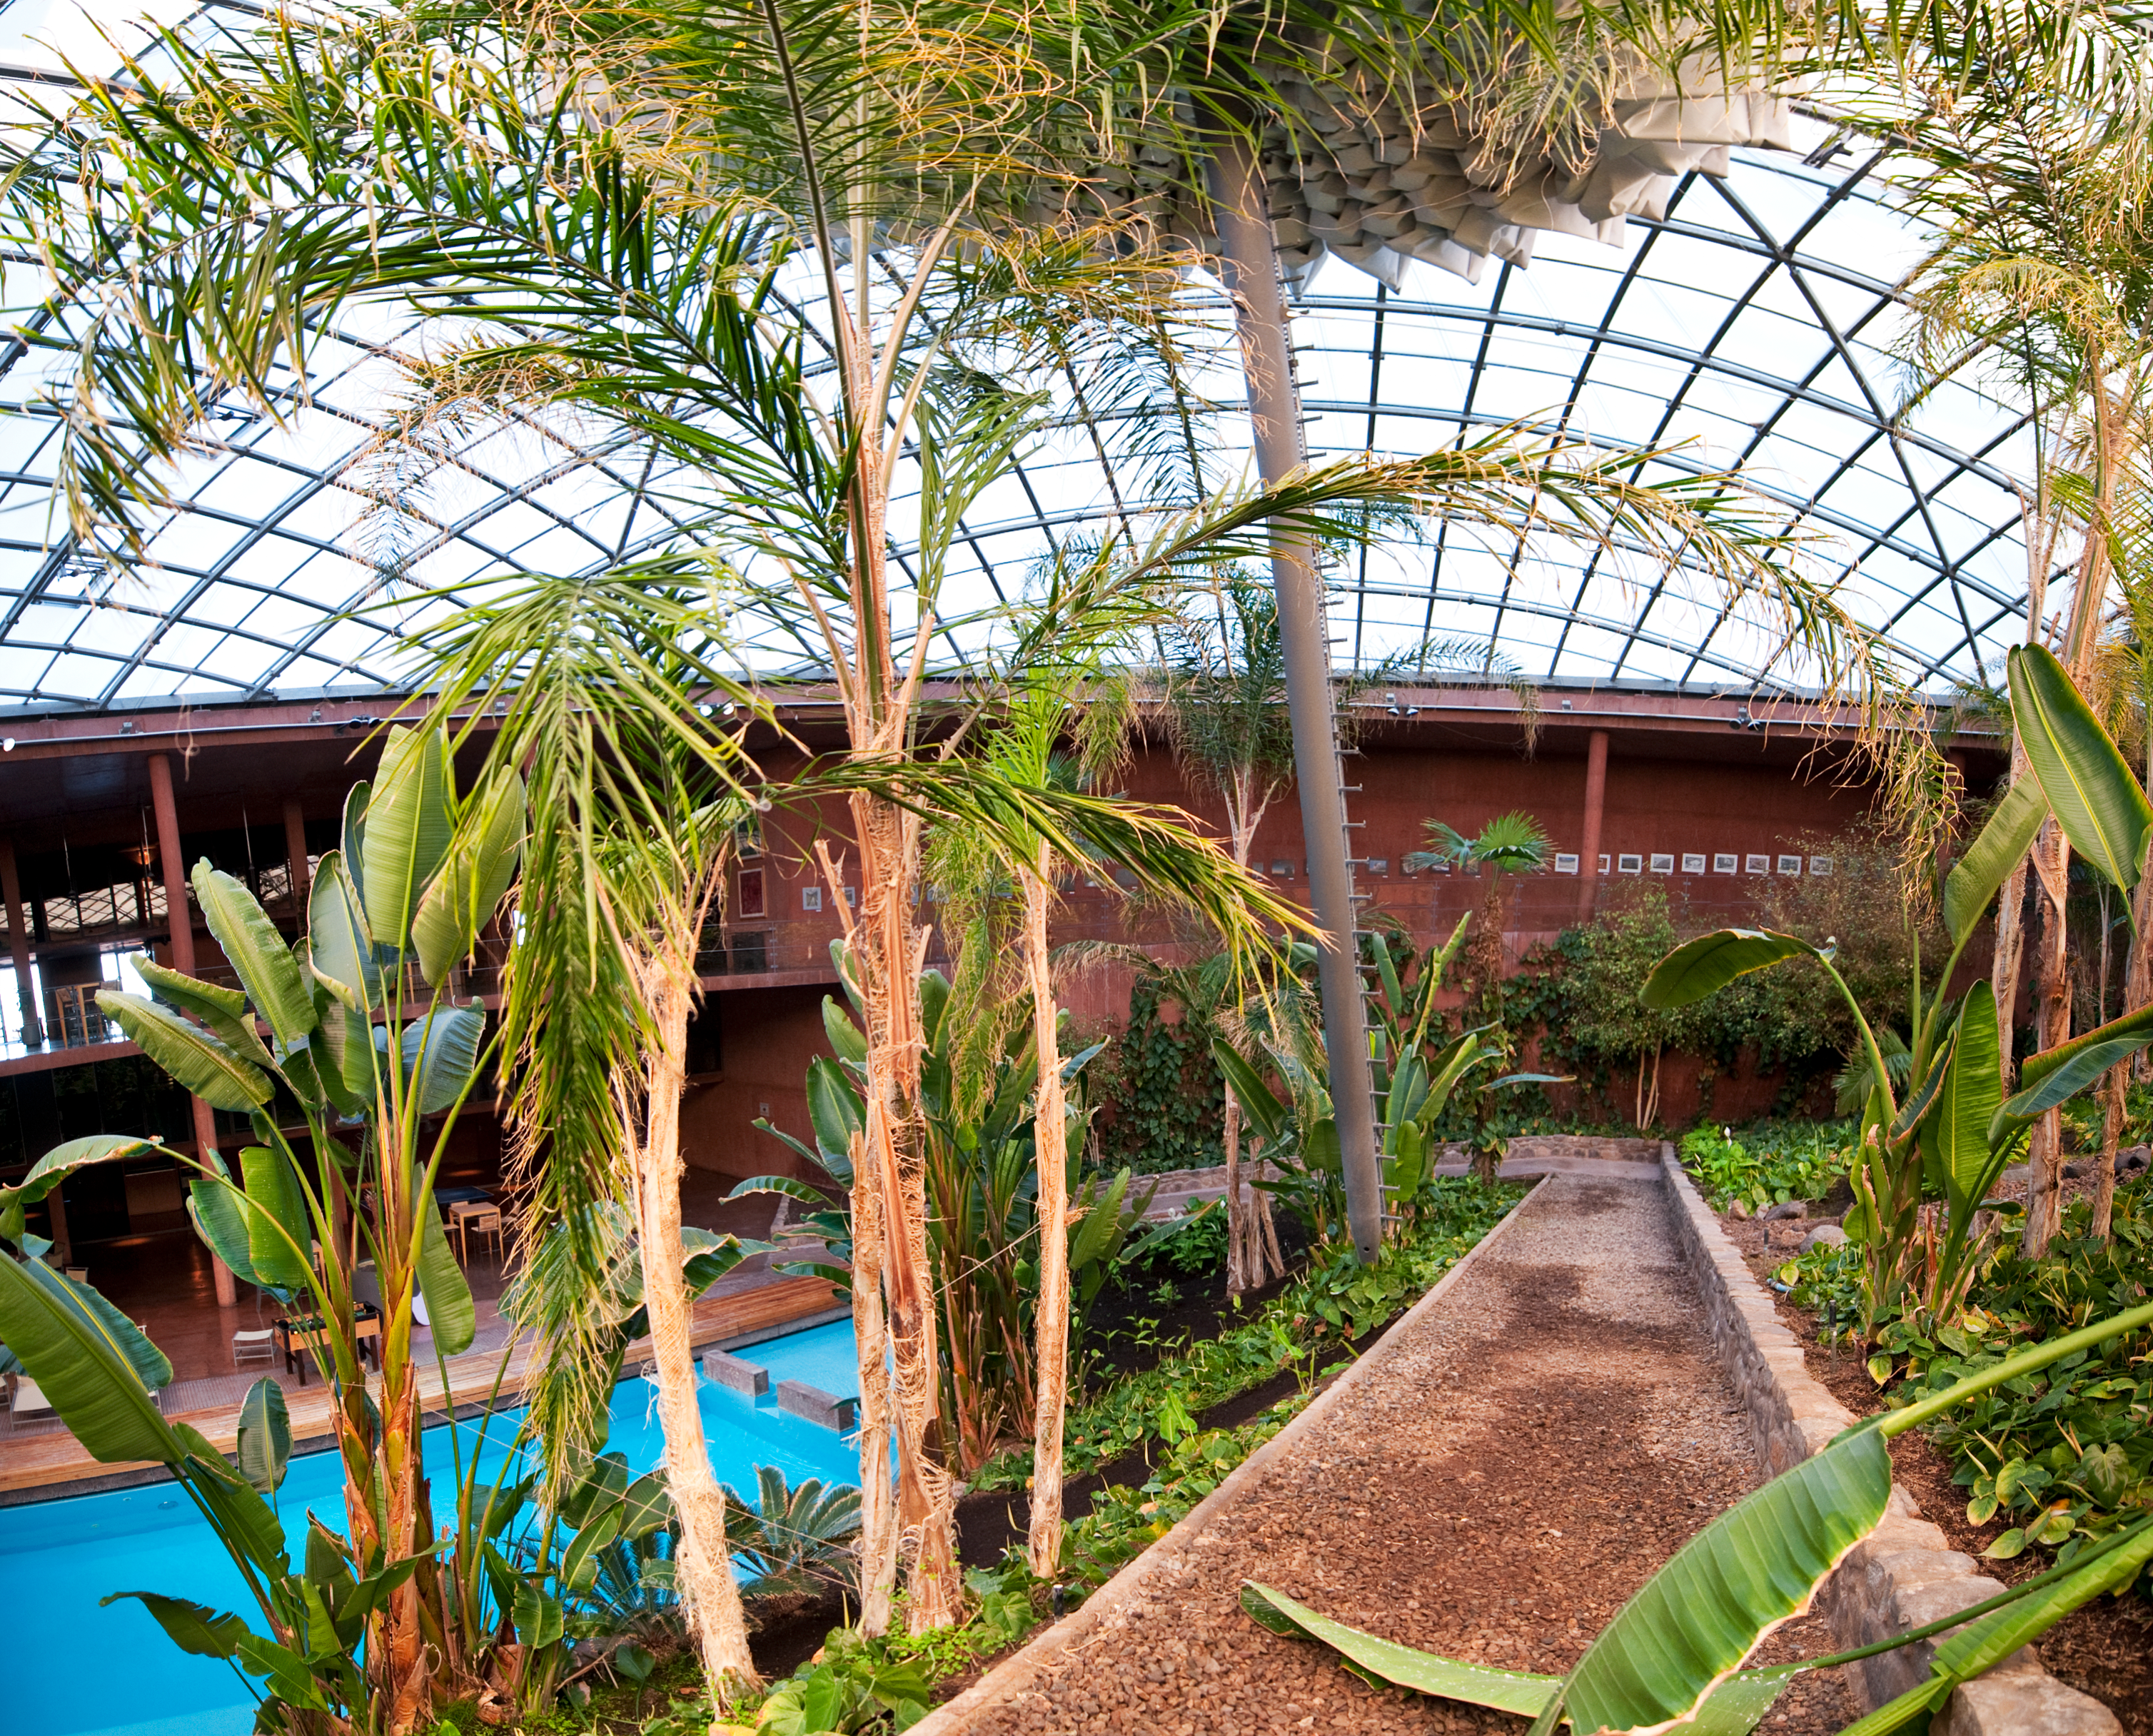

Garden and swimming pool at the Paranal Residencia

The swimming pool and the indoor garden at the Paranal Residencia. The light for this central part of the building is provided by a 35-metre dome in the ceiling. The garden and the swimming pool keep a certain level of humidity inside the building, providing a more comfortable environment to the people who work at one of the driest sites on Earth. This award-winning construction was designed by German architects Auer+Weber.

Credit: ESO/José Francisco Salgado (josefrancisco.org)